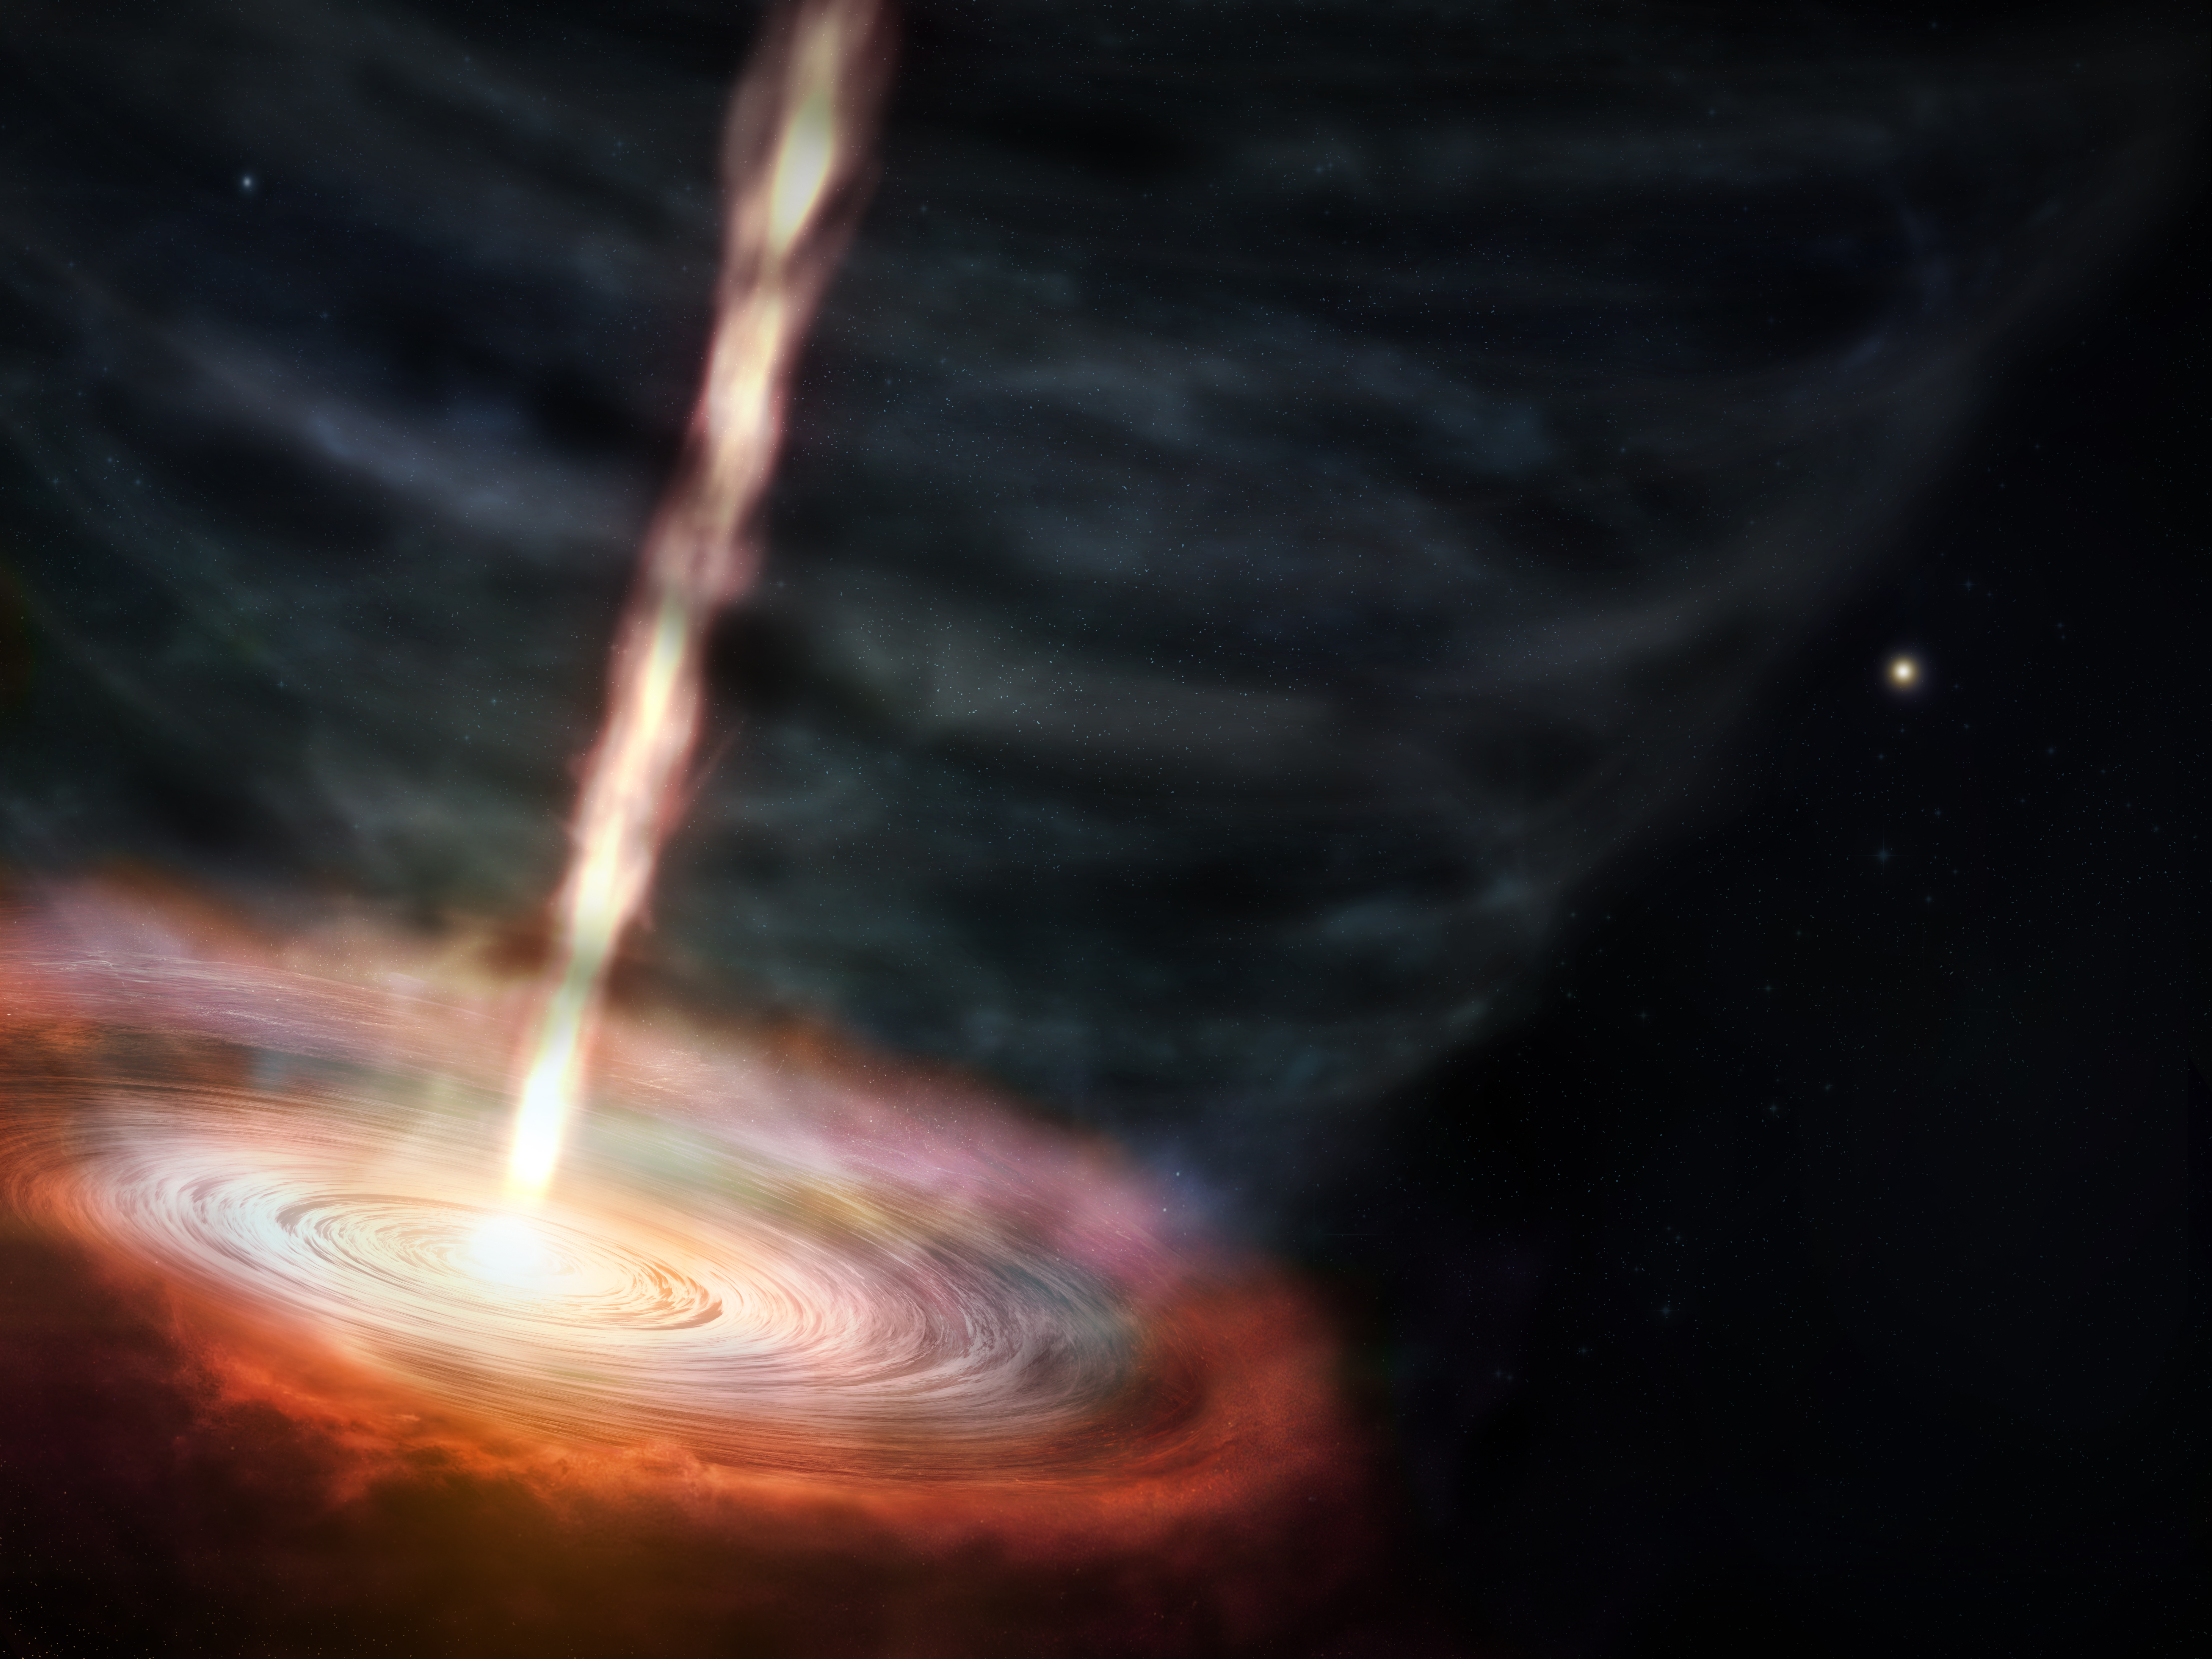

Illustration of the massive star MWC 349A

Scientists studying masers— naturally occurring lasers that amplify microwave radio emissions— around the massive star MWC 349A discovered a 500 km/s jet of material launching out of the star’s gas disk from within the winds that are flowing away from the star. The bigger surprise is that the jet may be caused by magnetic forces. This artist’s conception shows a zoomed in view of MWC 349A and its surrounding disk of gas and dust that are being shaped by the winds and high-speed jet.

Credit: ALMA (ESO/NAOJ/NRAO), M. Weiss (NRAO/AUI/NSF)